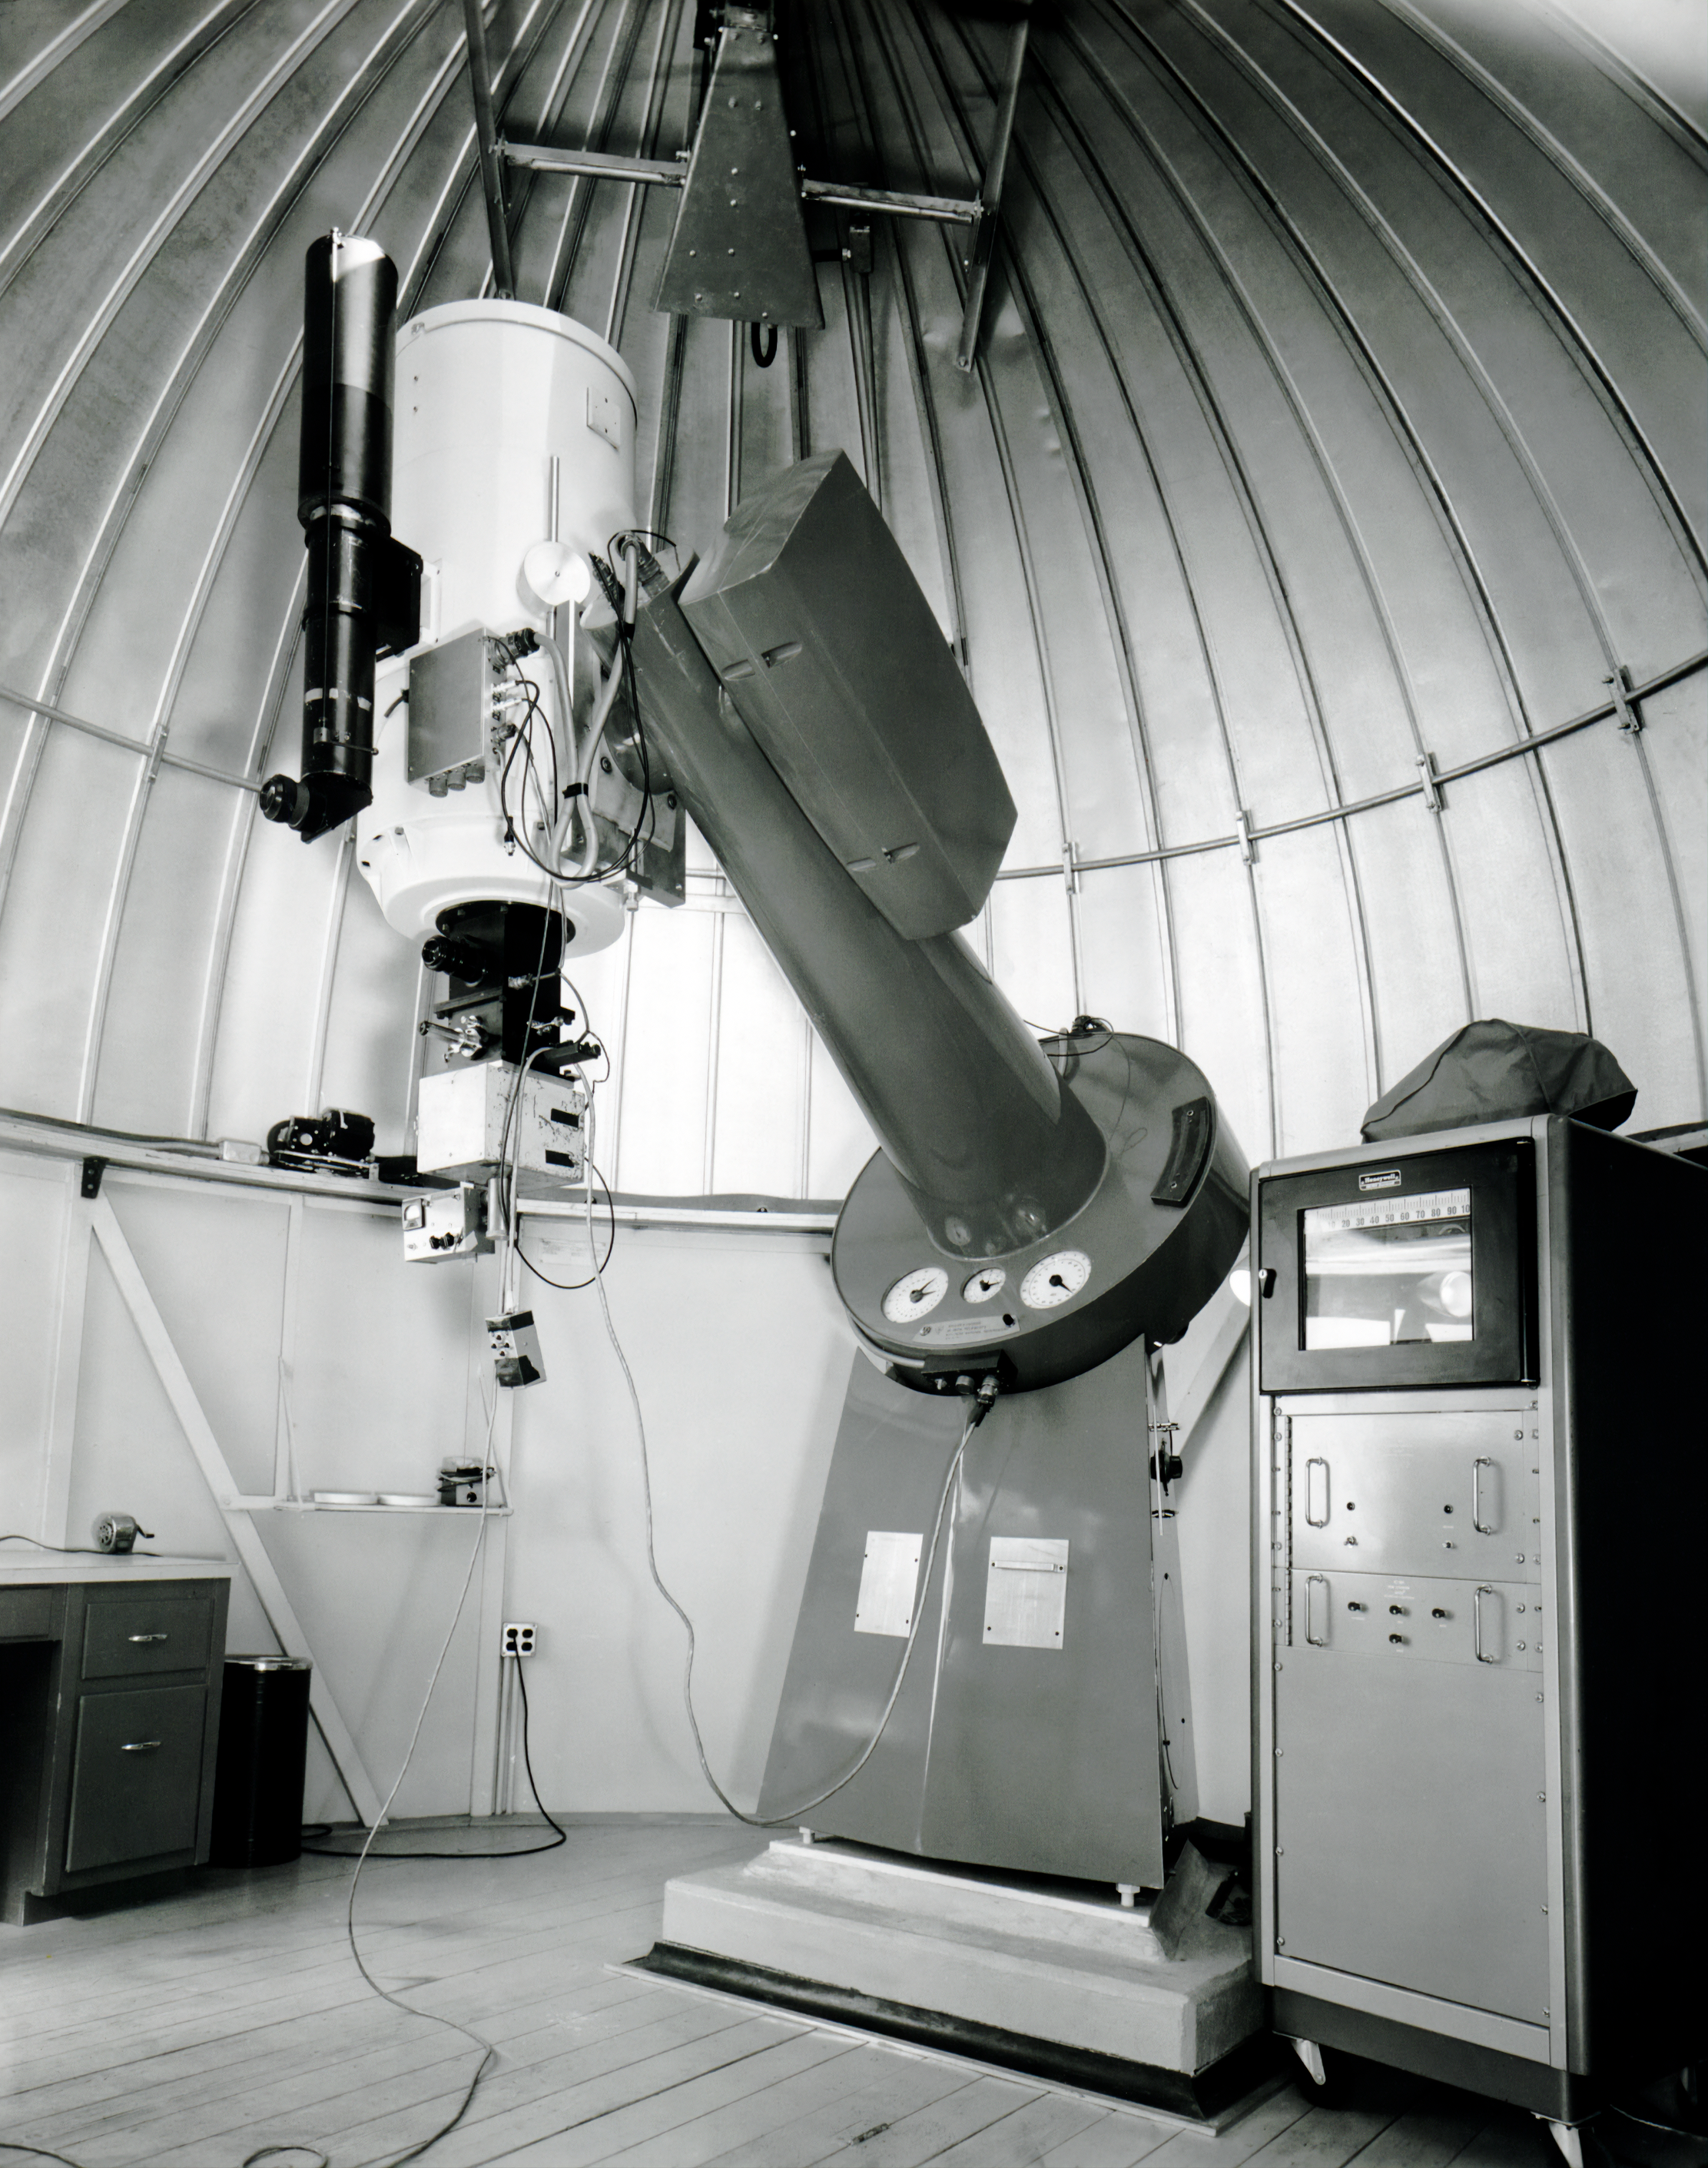

The KPNO 16-inch Telescope

NSF Kitt Peak National Observatory's 16-inch (0.4-meter) Telescope is shown here. Built by Boller and Chivens, it is now located at Georgia State University’s Hard Labor Creek Observatory.

This image is part of NSF NOIRLab’s historical archives.

Credit: KPNO/NOIRLab/AURA/NSF